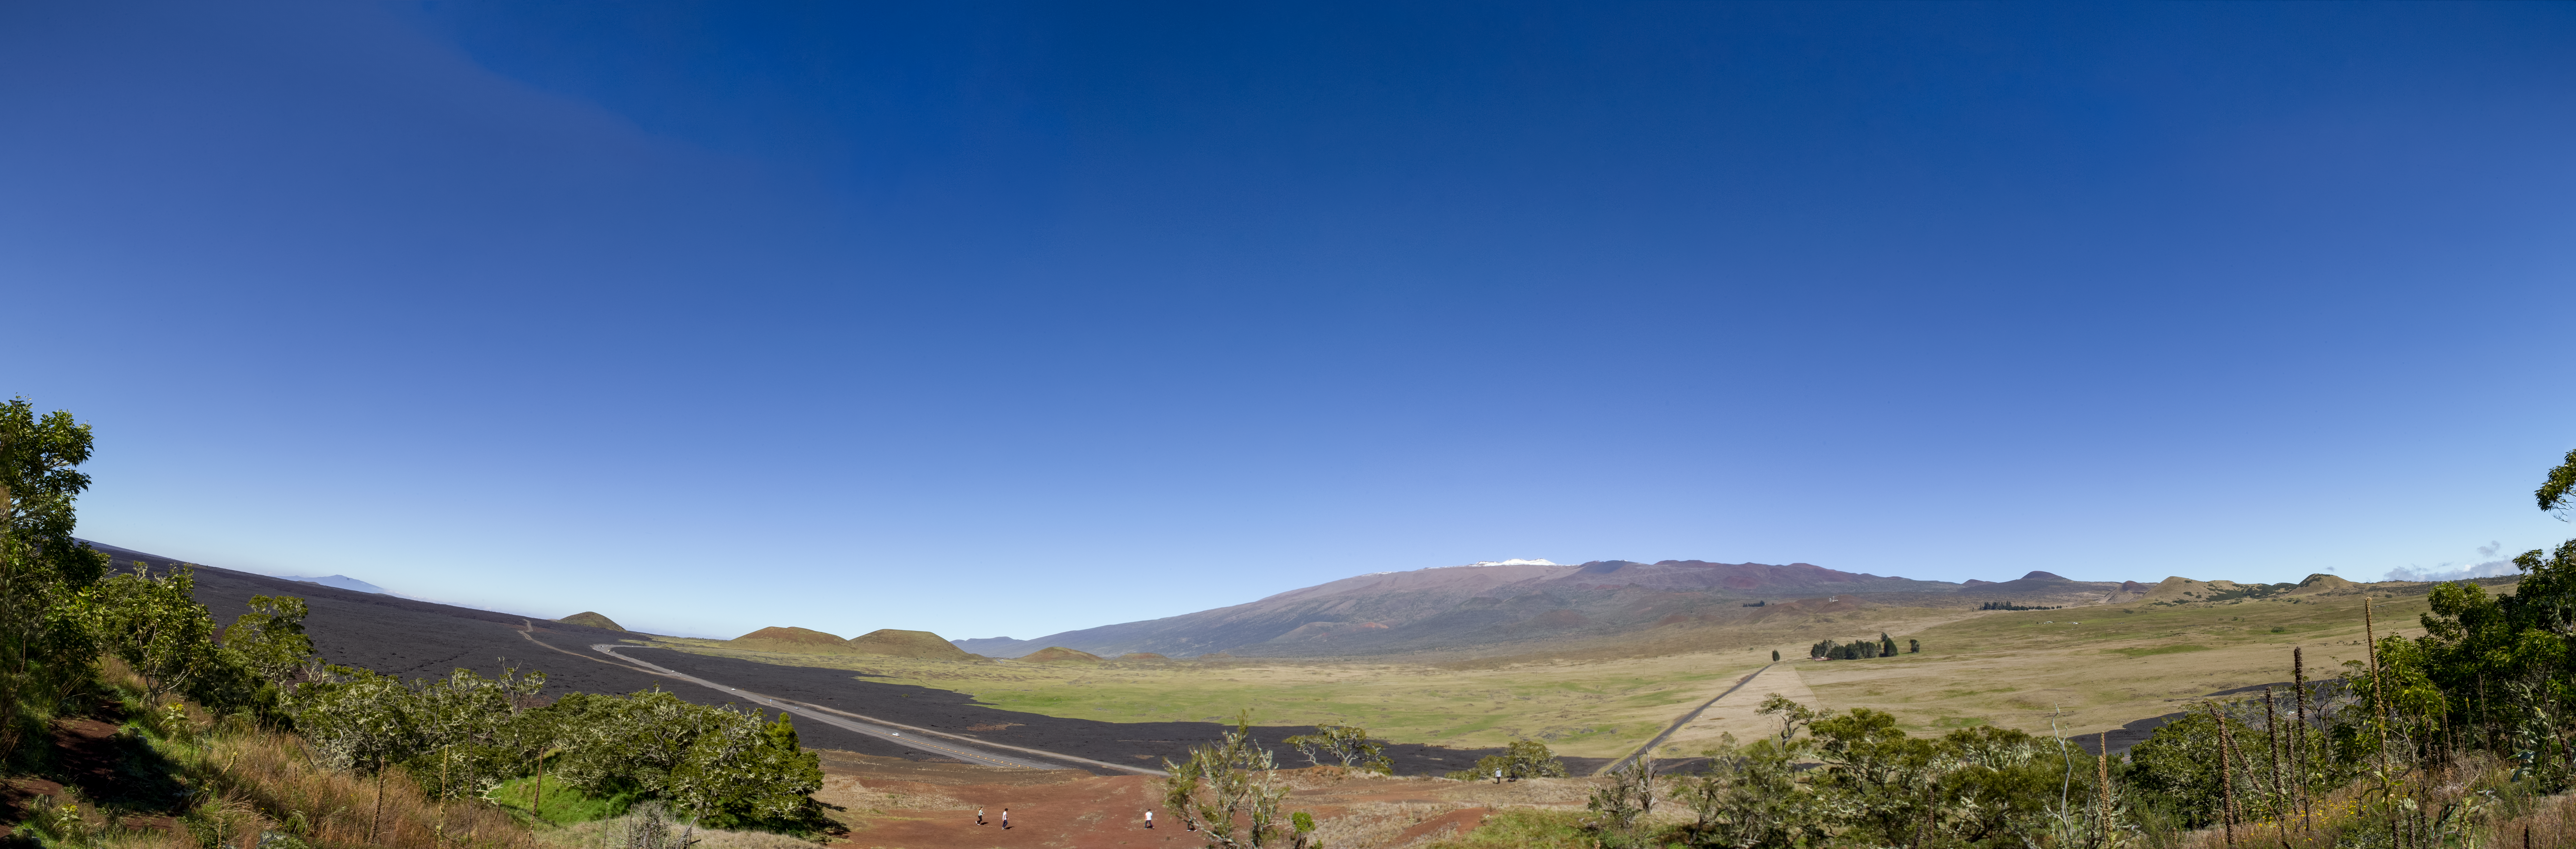

Maunakea Panorama

Panoramic view of Maunakea rising above the Daniel K. Inouye Highway (Saddle road) after a light dusting for snow, as seen from Kipuka Pu'u Huluhulu.

Credit: International Gemini Observatory/NSF NOIRLab/AURA/J. Pollard